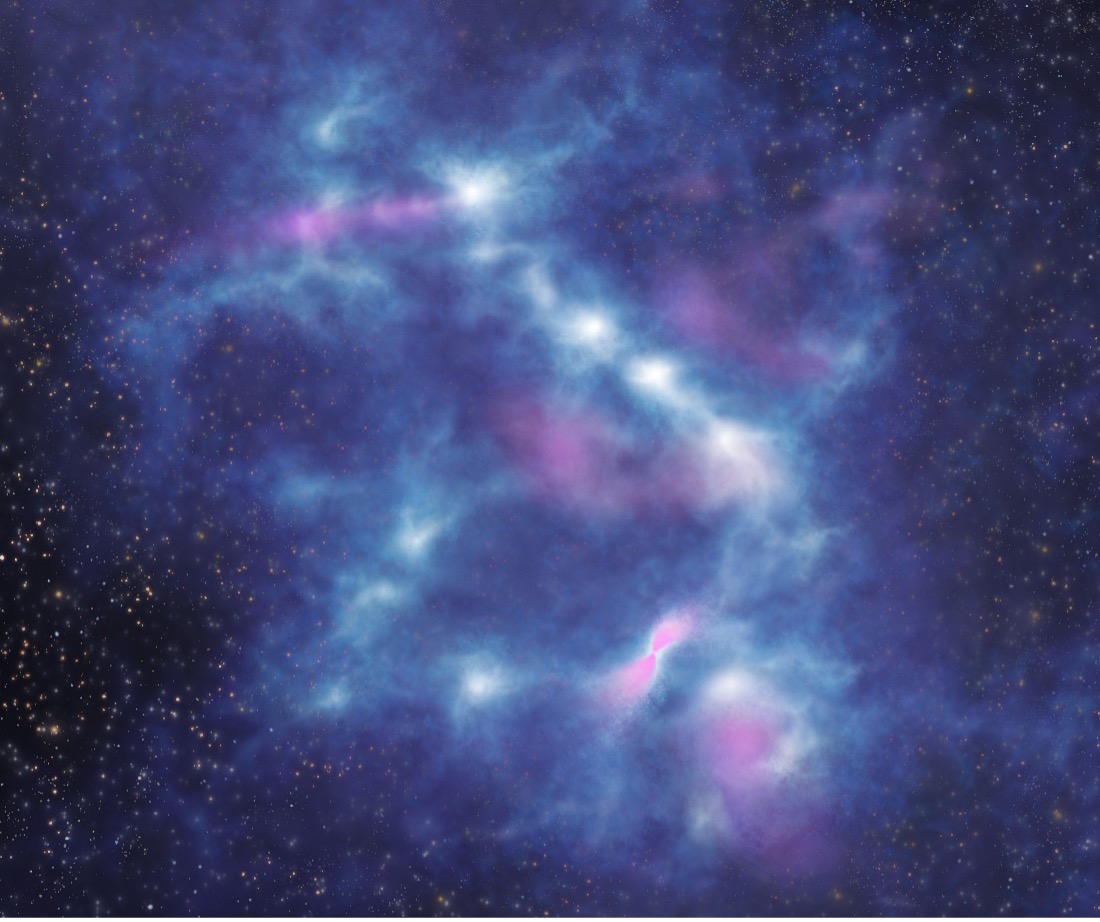

Picture1

An artist’s view on the internal structure of an infrared dark cloud revealed by ALMA. The raw material for star formation consists of gas and dust. Here, the densest regions are represented in white and lower densities in blue-ish colors. Some protostars just formed eject gas in outflows, represented by the pink color.

Credit: ALMA (ESO/NAOJ/NRAO), K. Morii et al